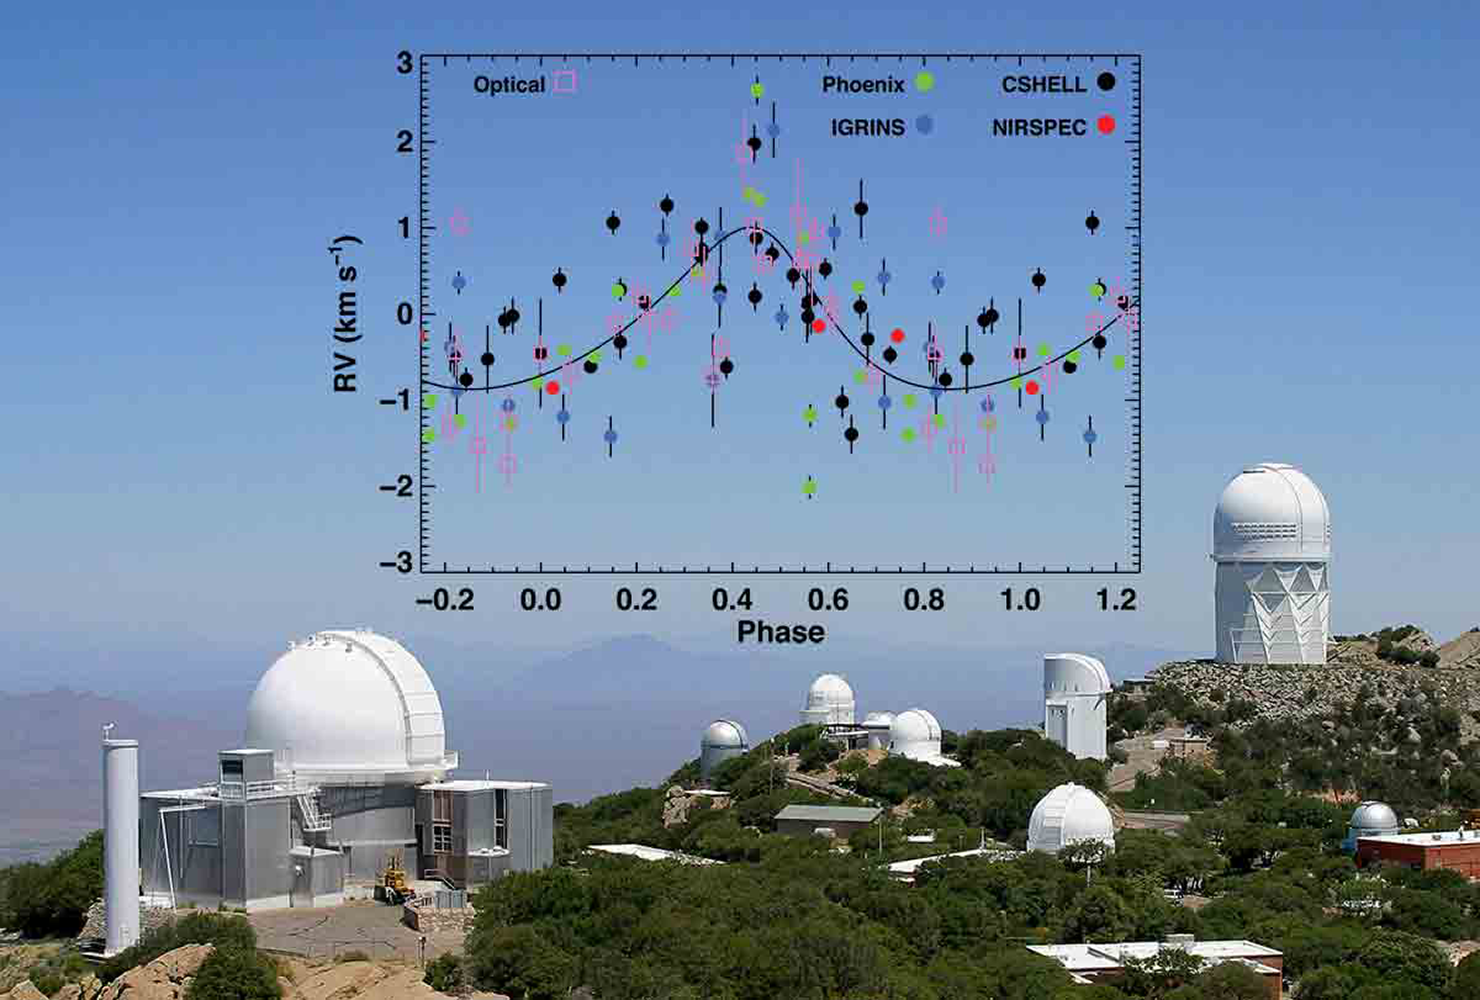

Giant Planet Discovered Around a Very Young Star

In a rare find, astronomers have detected a young giant planet still embedded in its natal disk of gas and dust. The planet was detected by the wobble it induces in the star that it orbits. The discovery may lend new insights into how planets form. Spectra from the KPNO 2.1m and Mayall telescopes were used in the discovery.

Credit: NOAO/AURA/NSF; Overlay: C. M. Johns-Krull, et. al. & Rice University